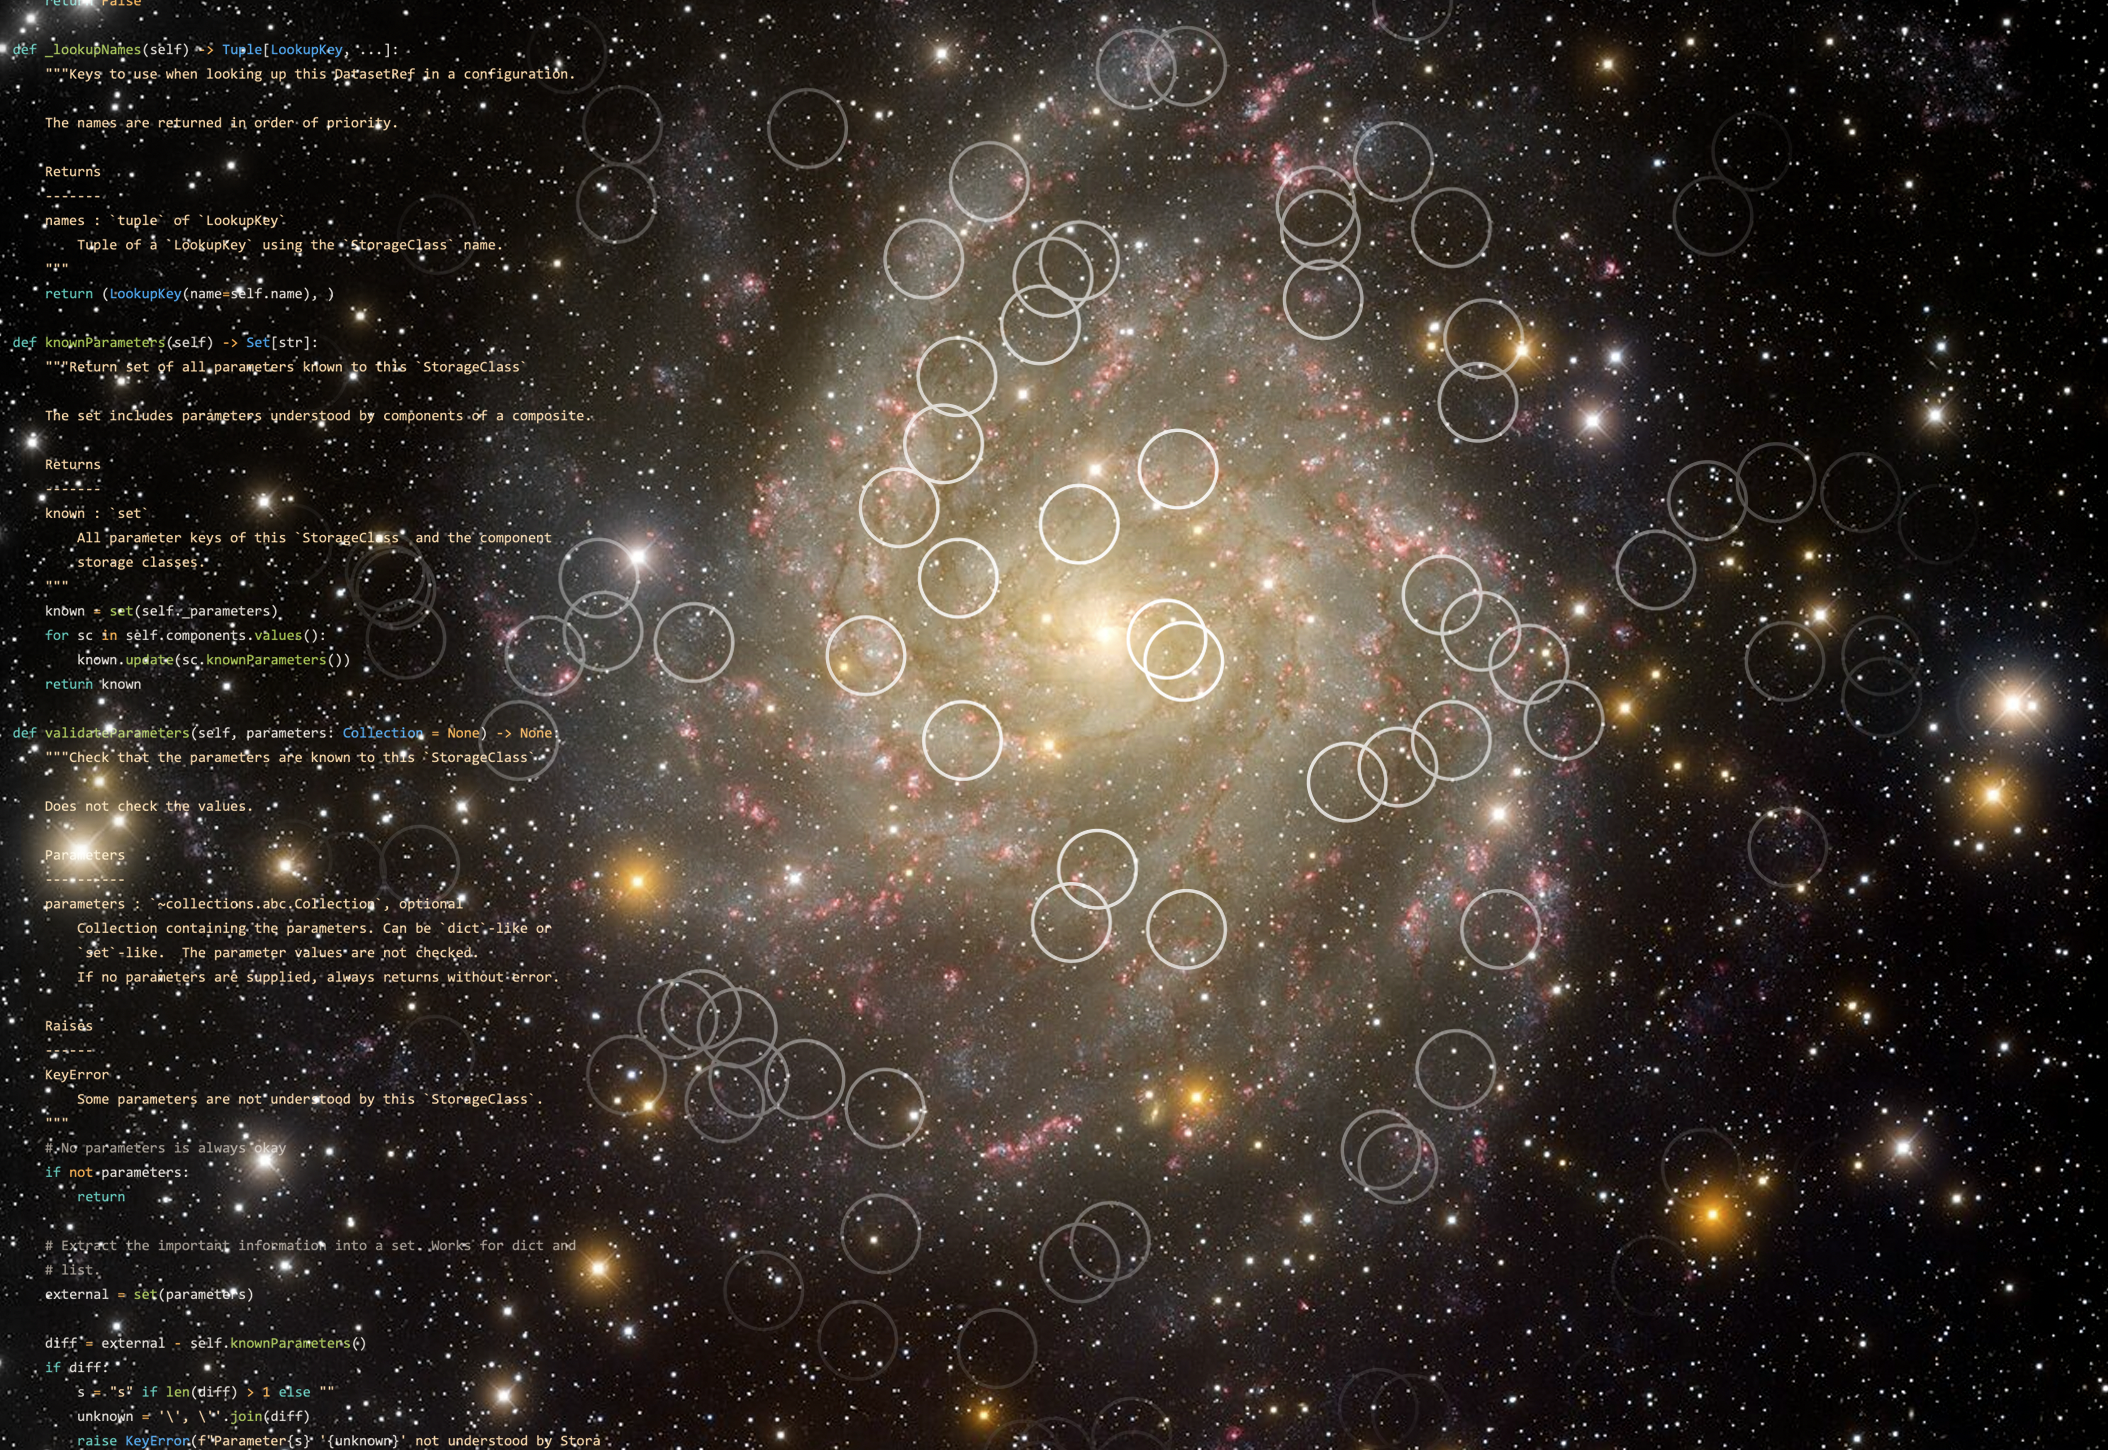

A visual representation of the Rubin Science Platform

A visual representation of the Rubin Science Platform in use with a background image of Spiral Galaxy IC342.

Credit: Rubin Obs/KPNO/NOIRLab/NSF/AURA/H. Schweiker (WIYN/NOIRLab)/T. A. Rector (University of Alaska Anchorage)